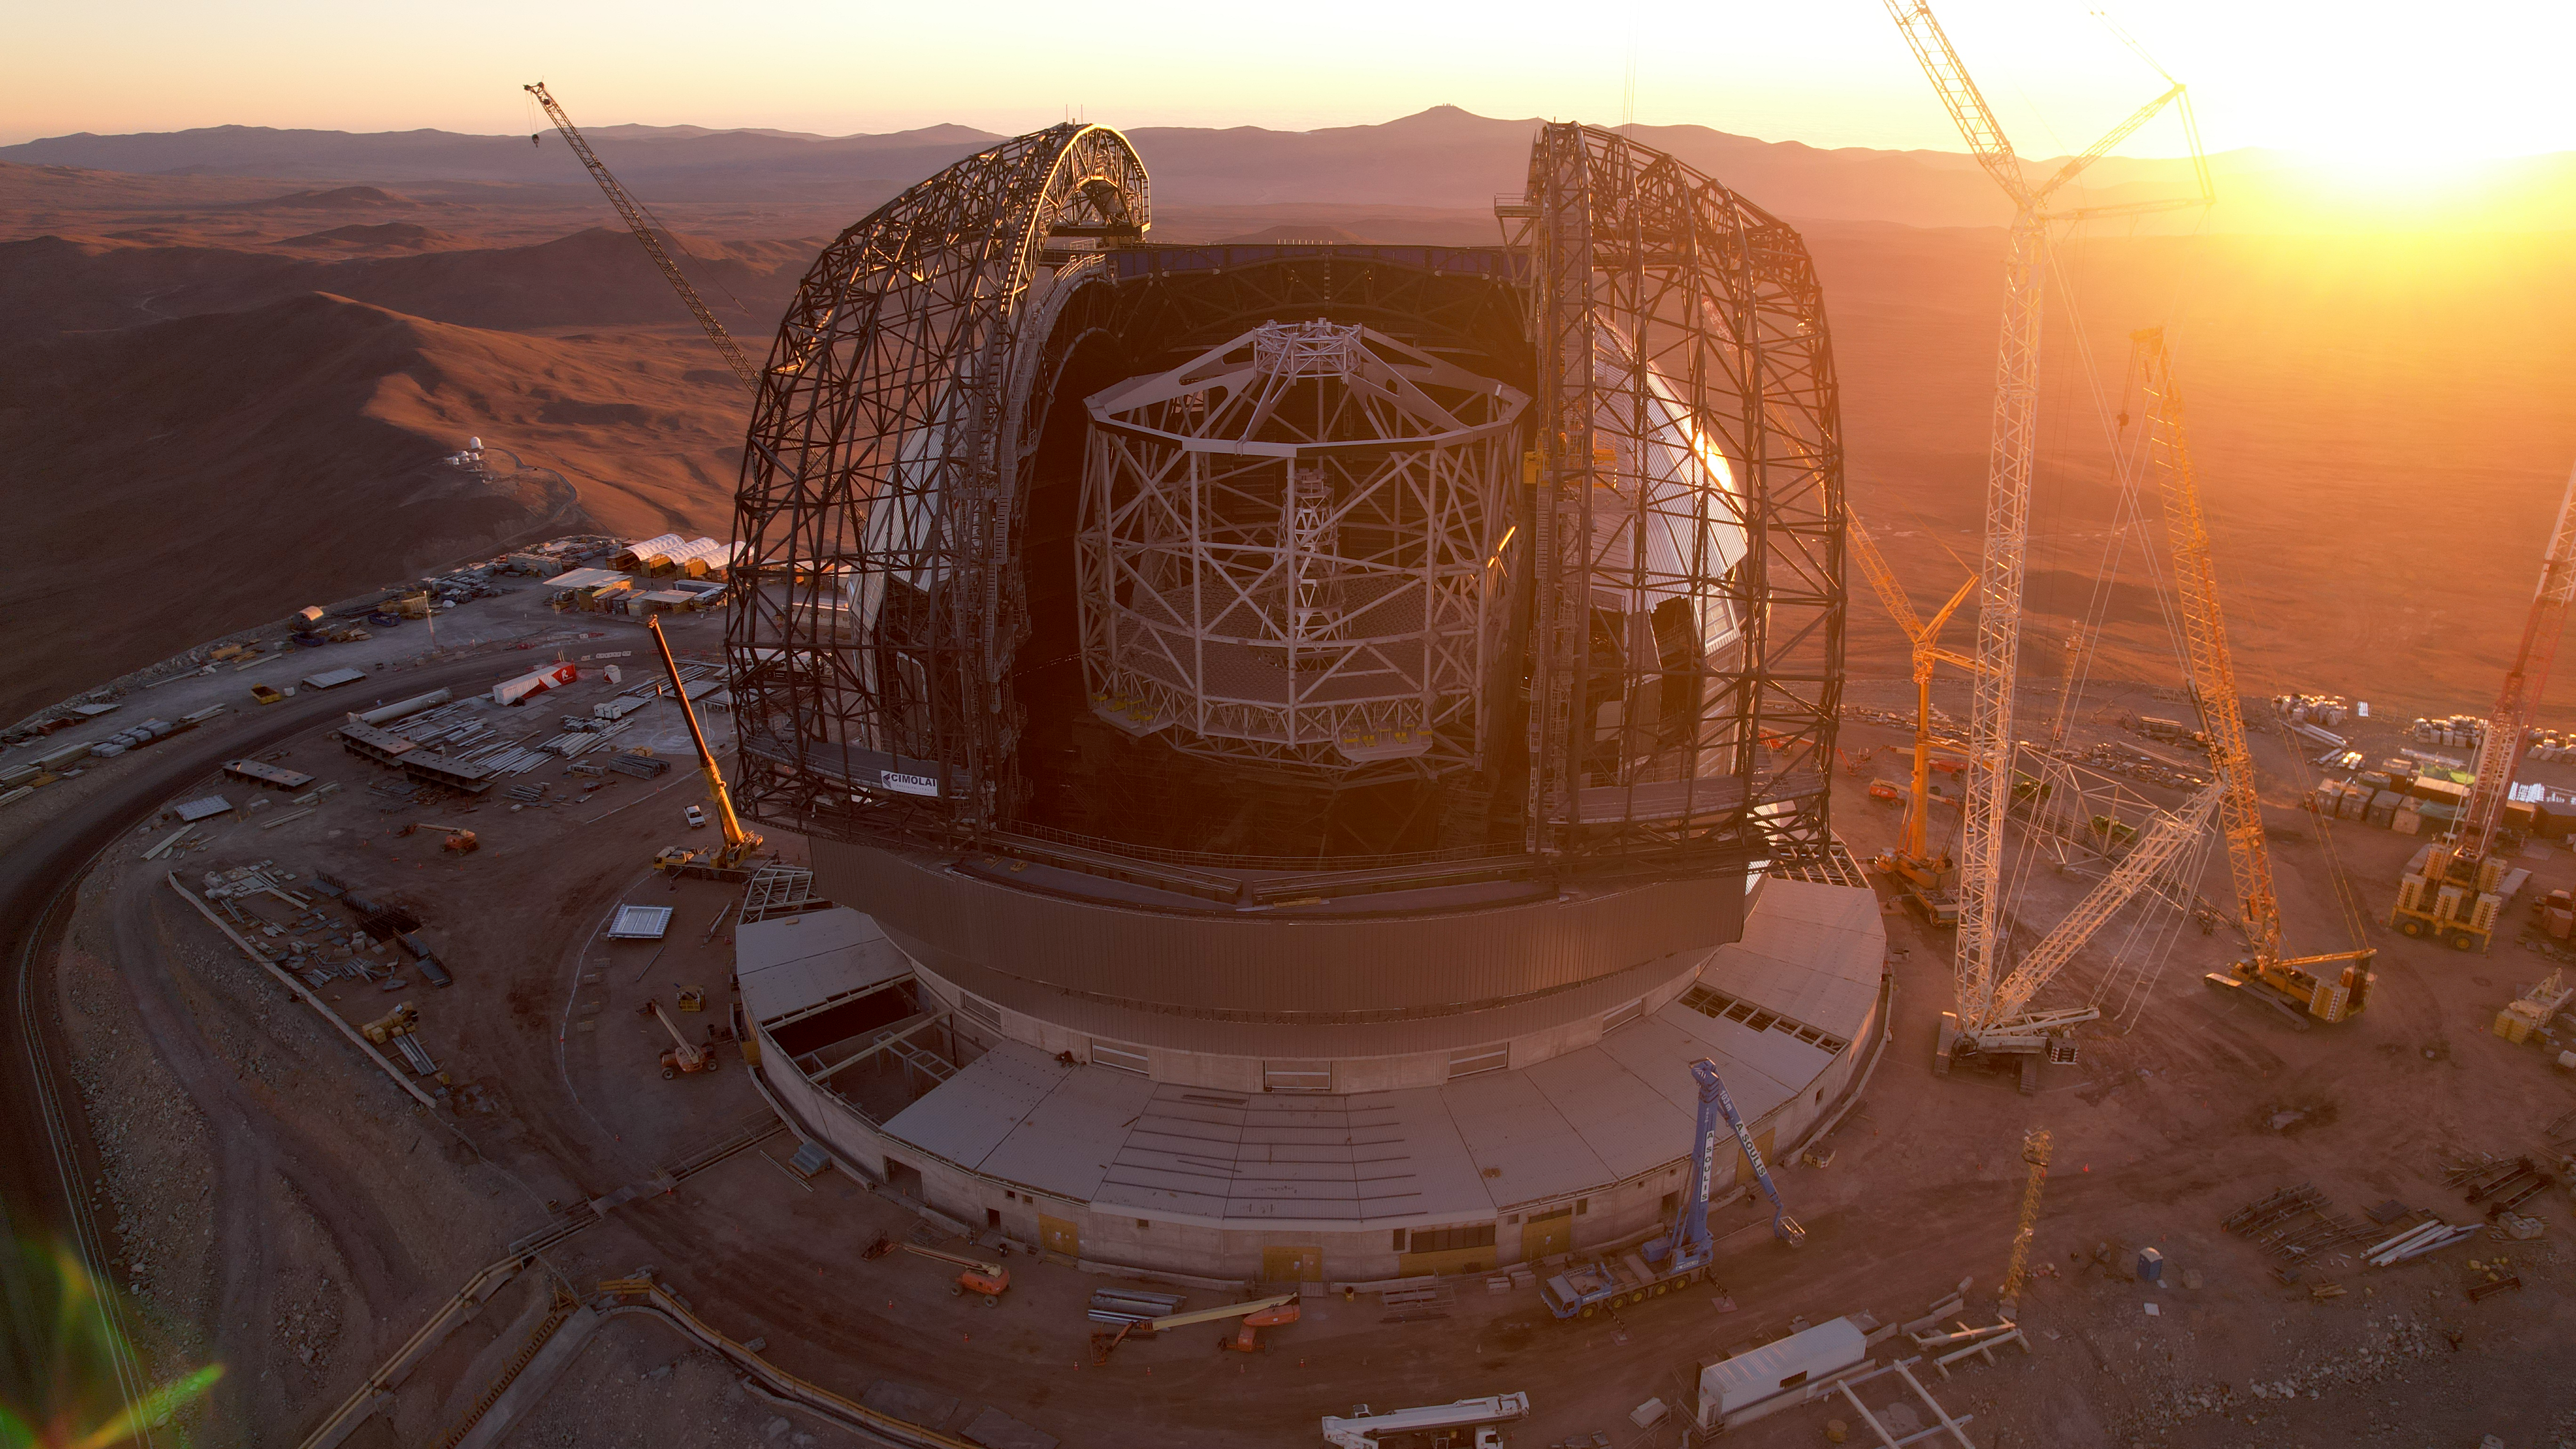

Sunset on the ELT

This photo, taken on 1 May 2025 at Cerro Armazones in Chile's Atacama Desert, shows a golden sunset over the construction site of ESO's Extremely Large Telescope (ELT). Peaking out of the dome is the main structure of the telescope, which will hold the telescope's mirrors, including the 39-metre main mirror. On either side is the skeleton structure of the ELT dome doors, which soon will be covered in protective cladding.

Credit: ESO/G. Vecchia